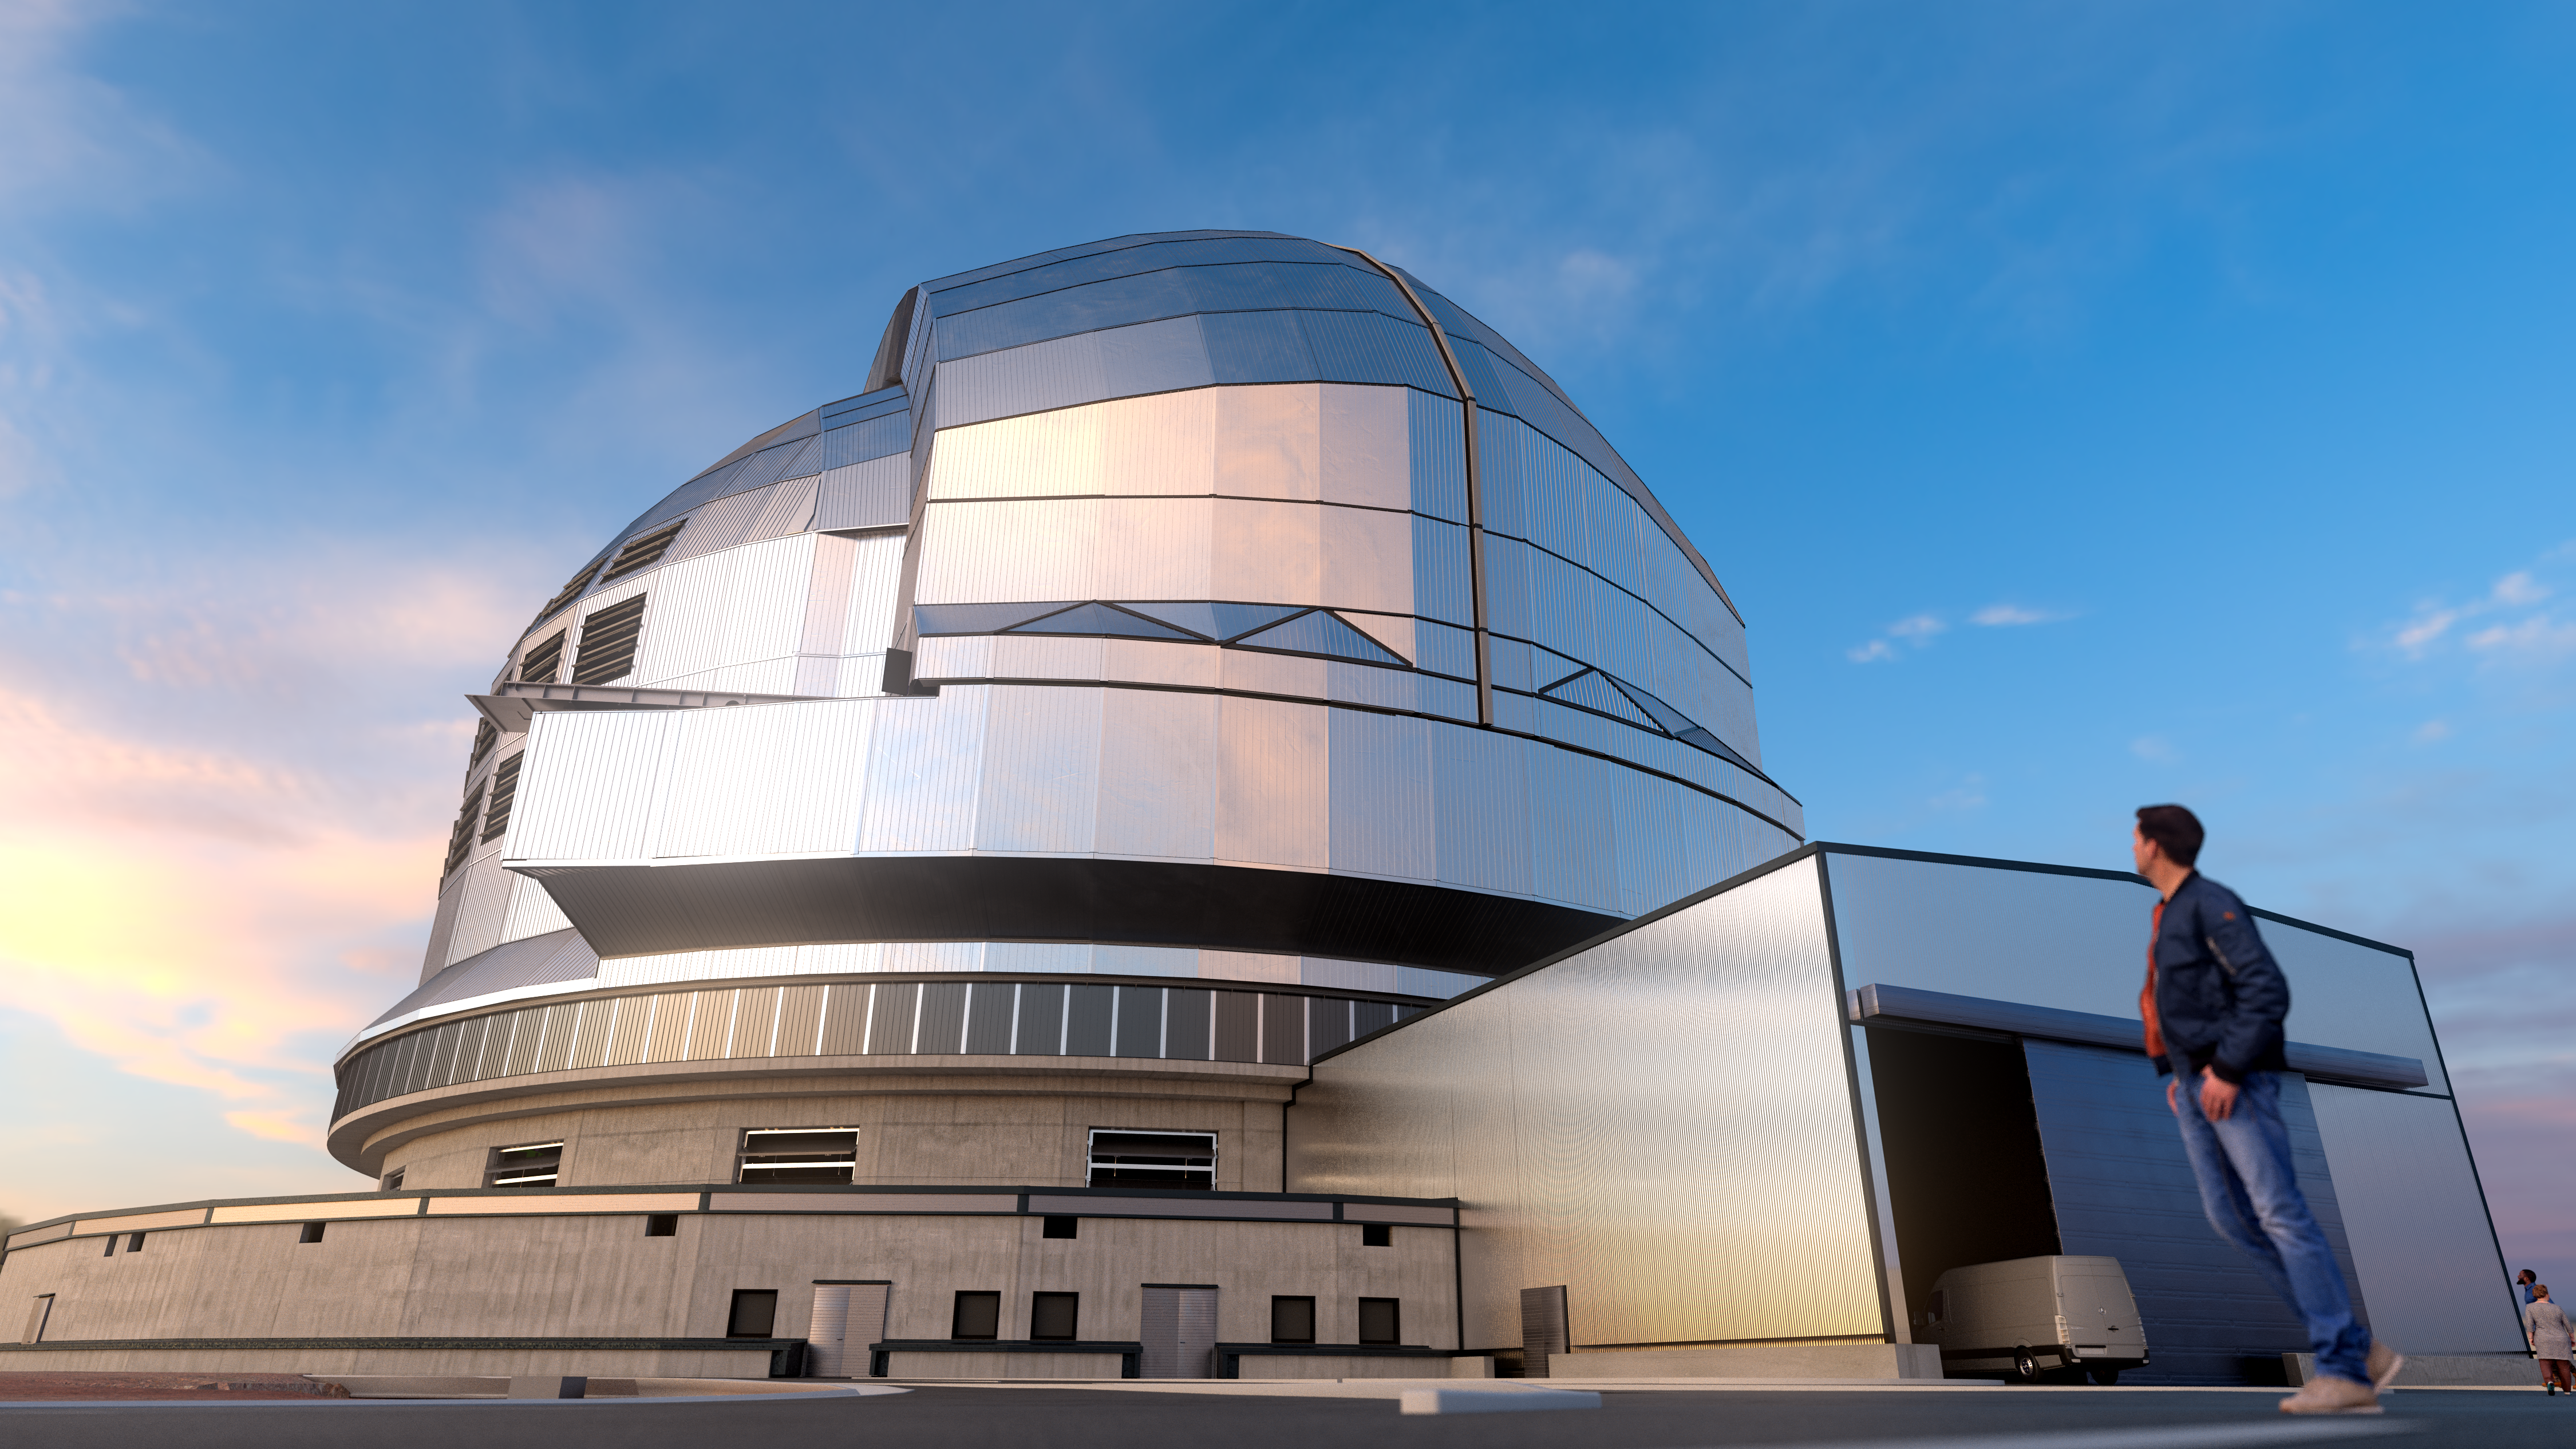

Protecting the ELT

A huge structure is required to protect ESO’s Extremely Large Telescope (ELT) from the elements. The telescope's structure and optical elements, including its giant 39-metre main mirror, will be housed in the largest telescope dome in the world, which is shown in this 3D rendering, along with the auxiliary building. The ELT’s dome will open its large sliding doors during the nightly telescope observations, while the rest of the structure shelters the telescope from the wind. The entire upper enclosure will rotate, allowing the telescope to observe different areas of the night sky.

Credit: ESO